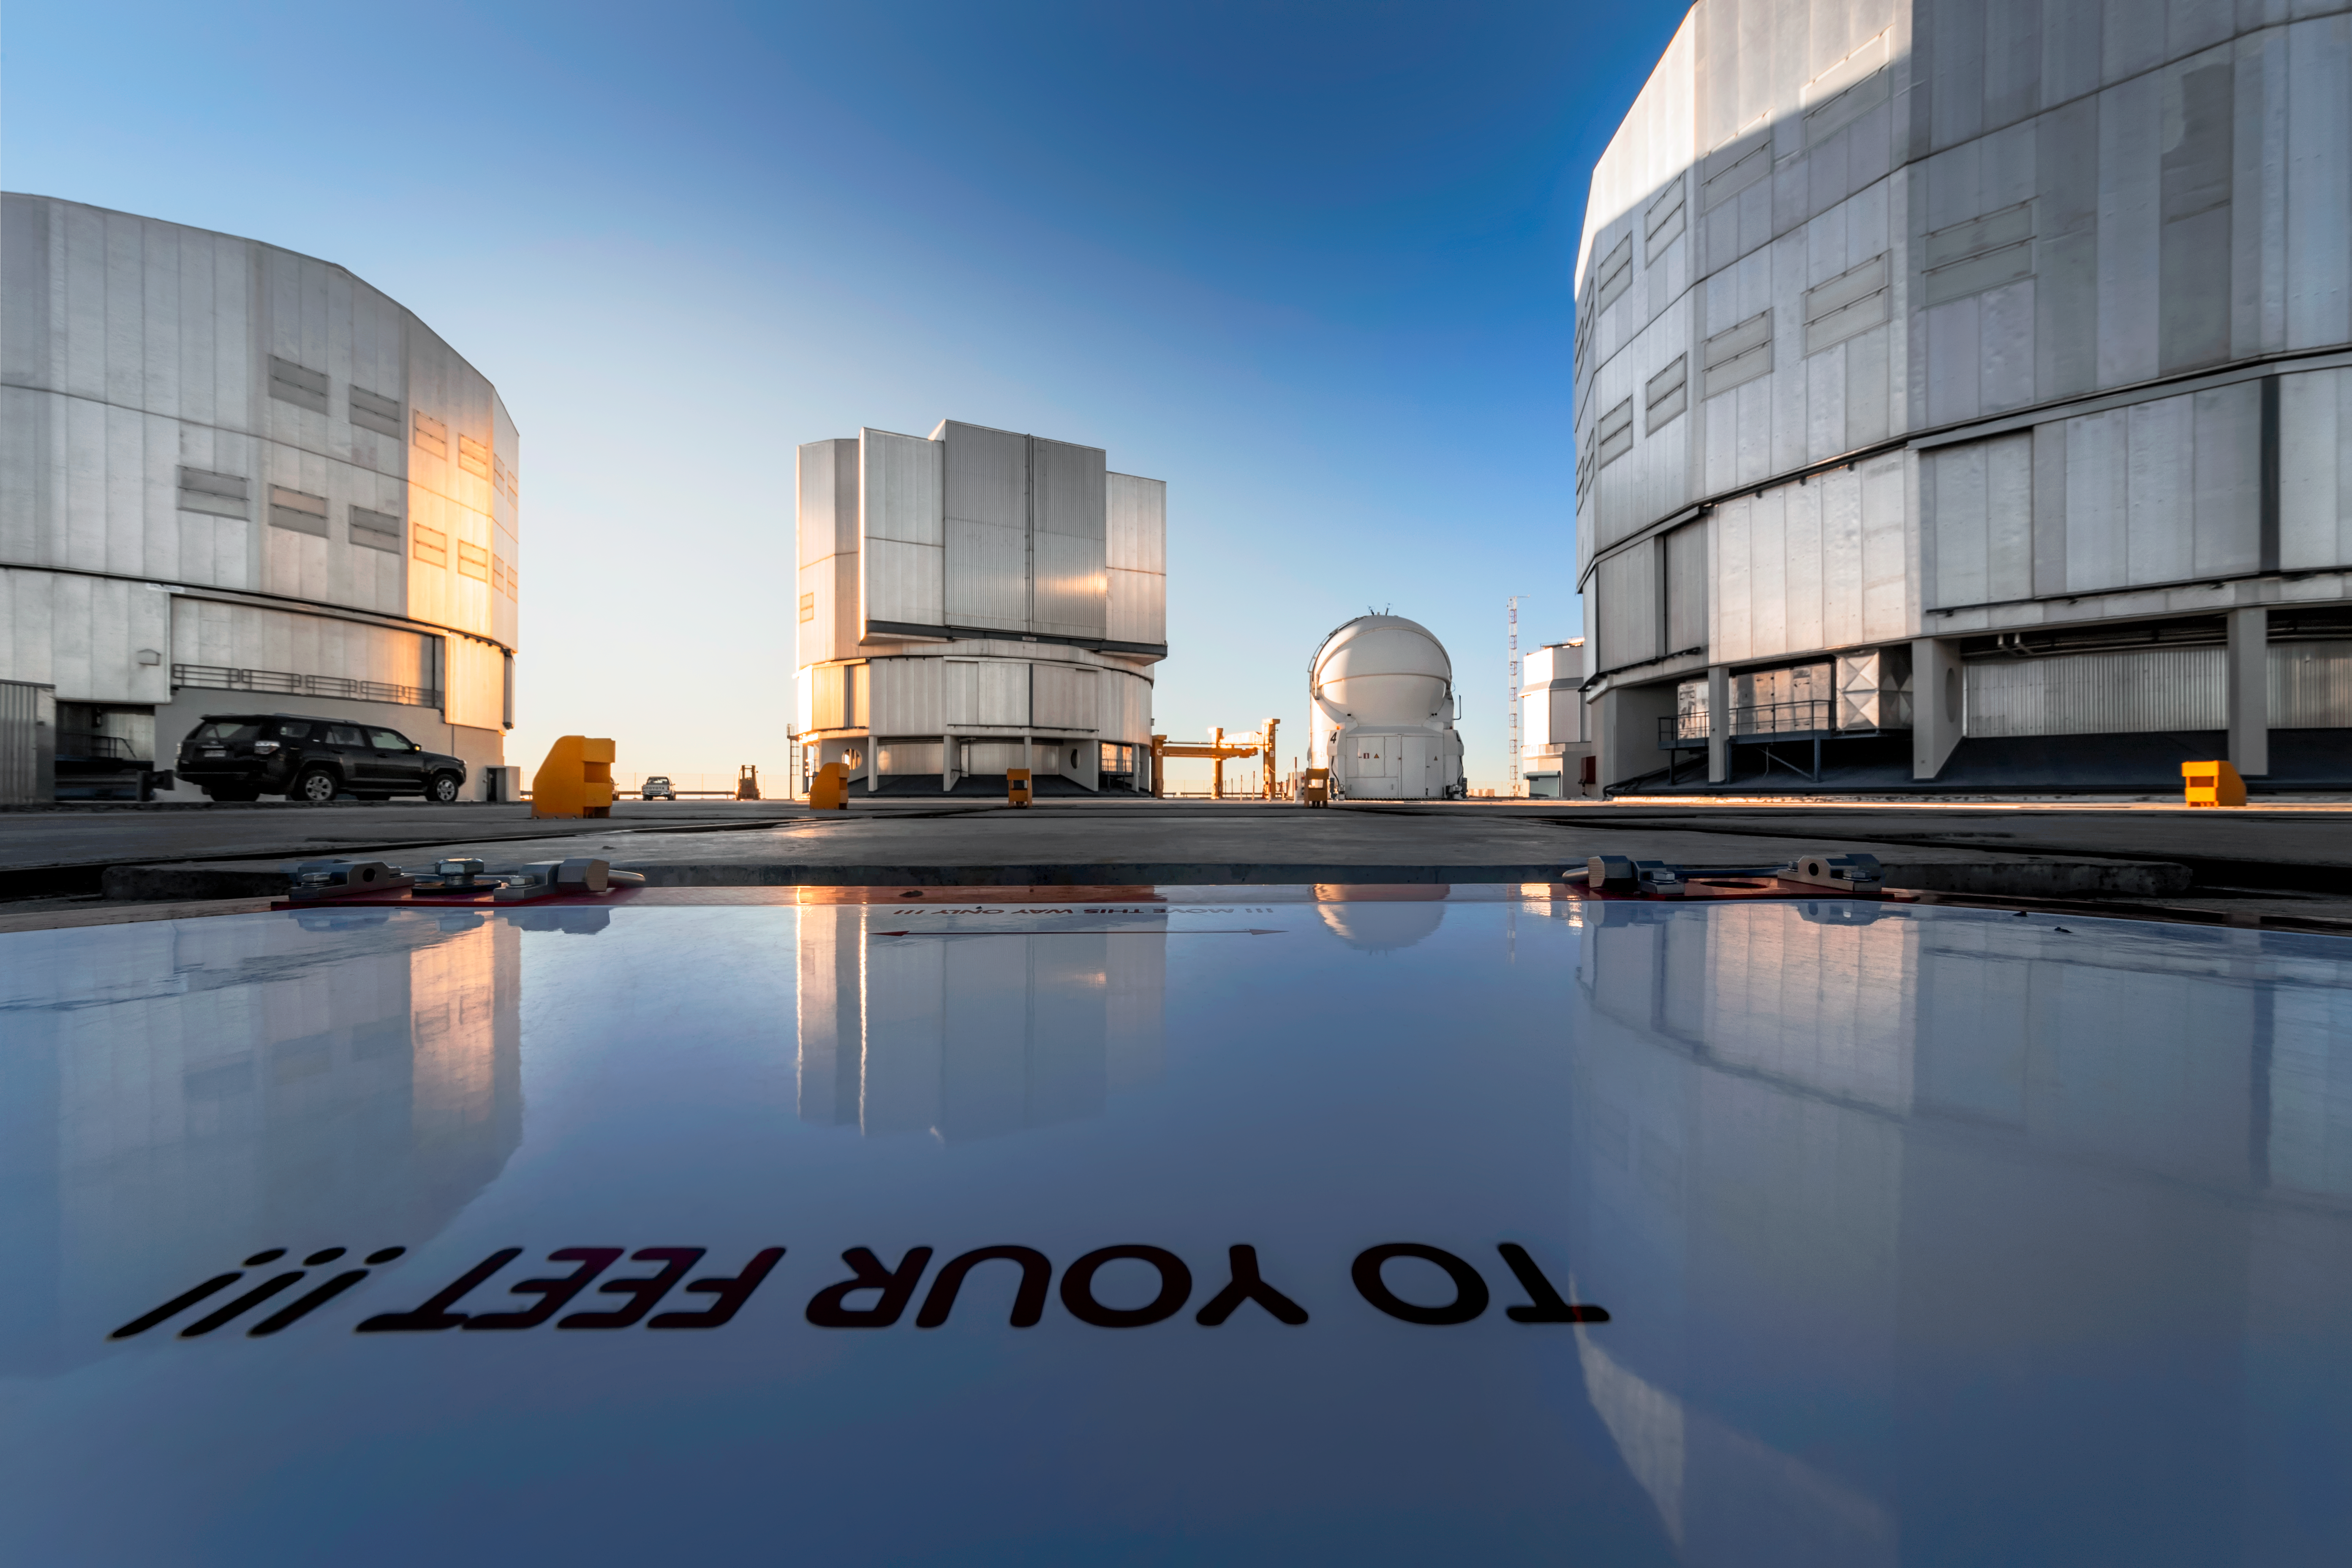

Giant telescopes

Three of the four Unit Telescopes (UT) of ESO's Very Large Telescope (VLT) are pictured here on the platform at the Paranal Observatory. Each UT has a main mirror 8.2 metres in diameter, making them some of the largest single-mirror telescopes in the world. Also pictured, between the two UTs on the right, is one of the Auxiliary Telescopes, which have mirrors 1.8 metres in diameter. Uniquely for telescopes of this size, they can be moved along tracks to various observing locations to adapt to the different observing projects that are undertaken here.

Credit: A. Ghizzi Panizza/ESO